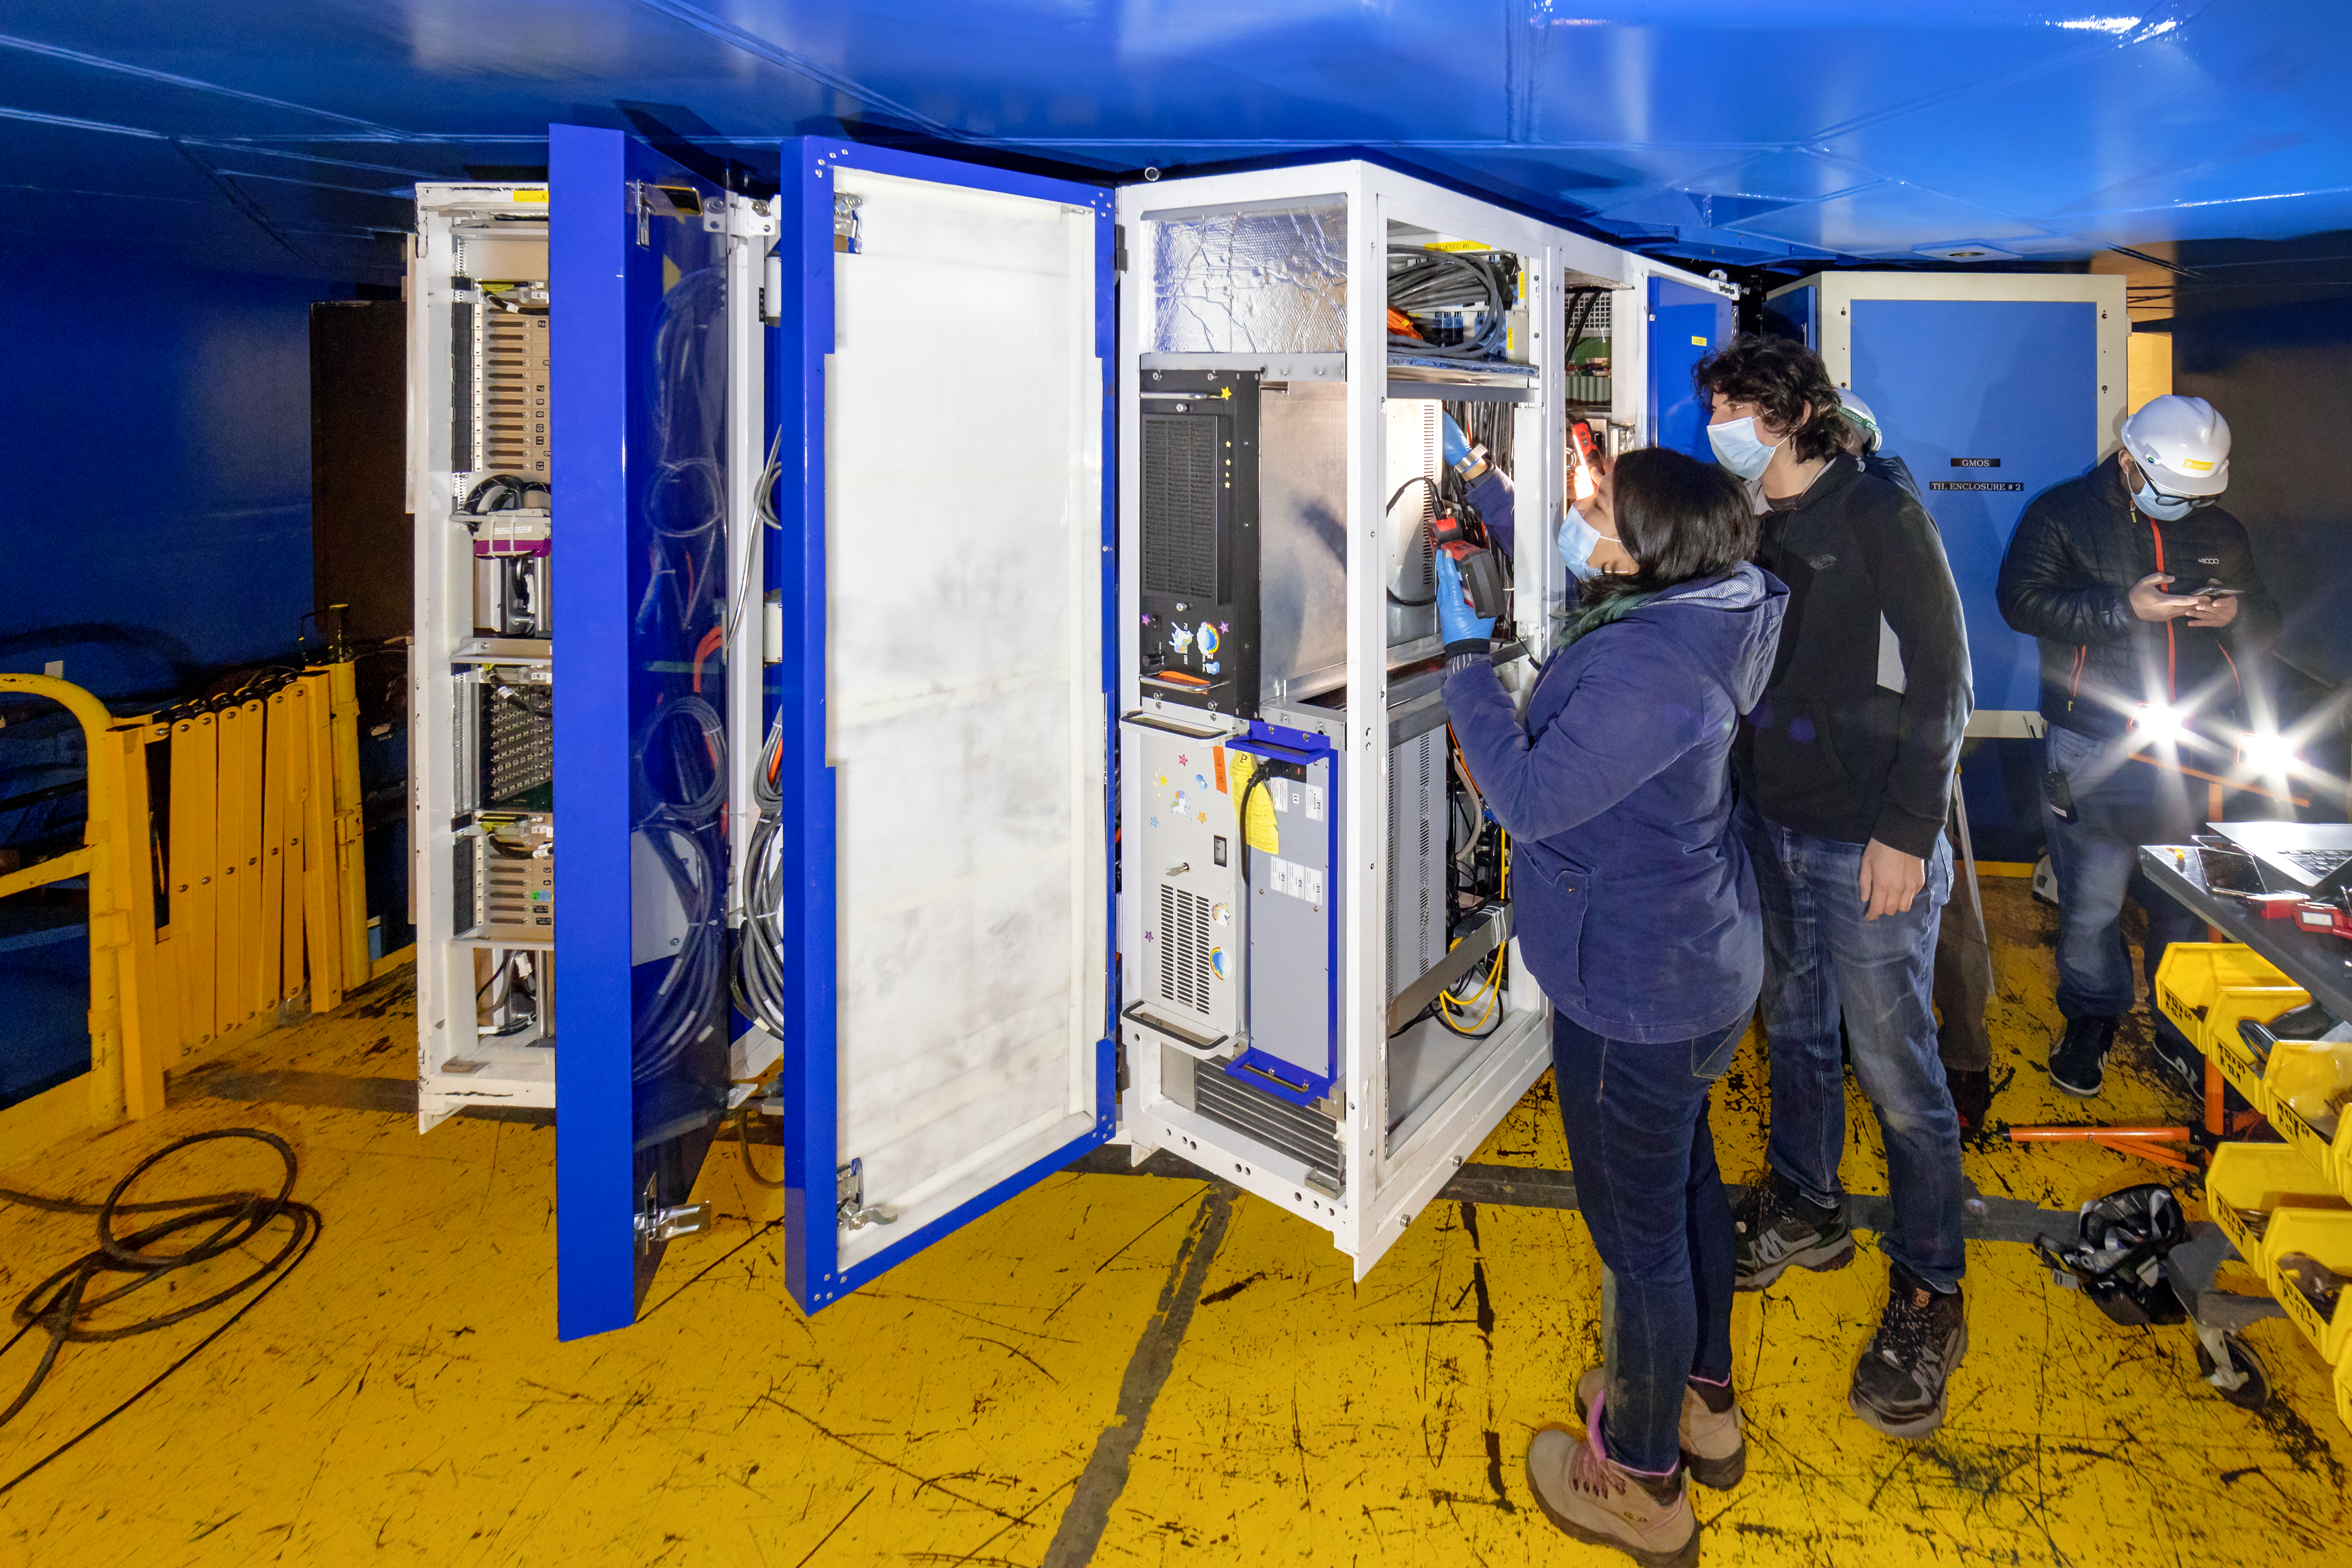

CANOPUS Maintenance

Electronics Engineer Valentina Oyarzún and Alex Becerra, working on maintenance tasks in CANOPUS, the optical bench of the Multi-Conjugate Adaptive Optics System (GeMS) of the Gemini South telescope, in Chile.

Credit: NOIRLab/AURA/NSF/D. Munizaga